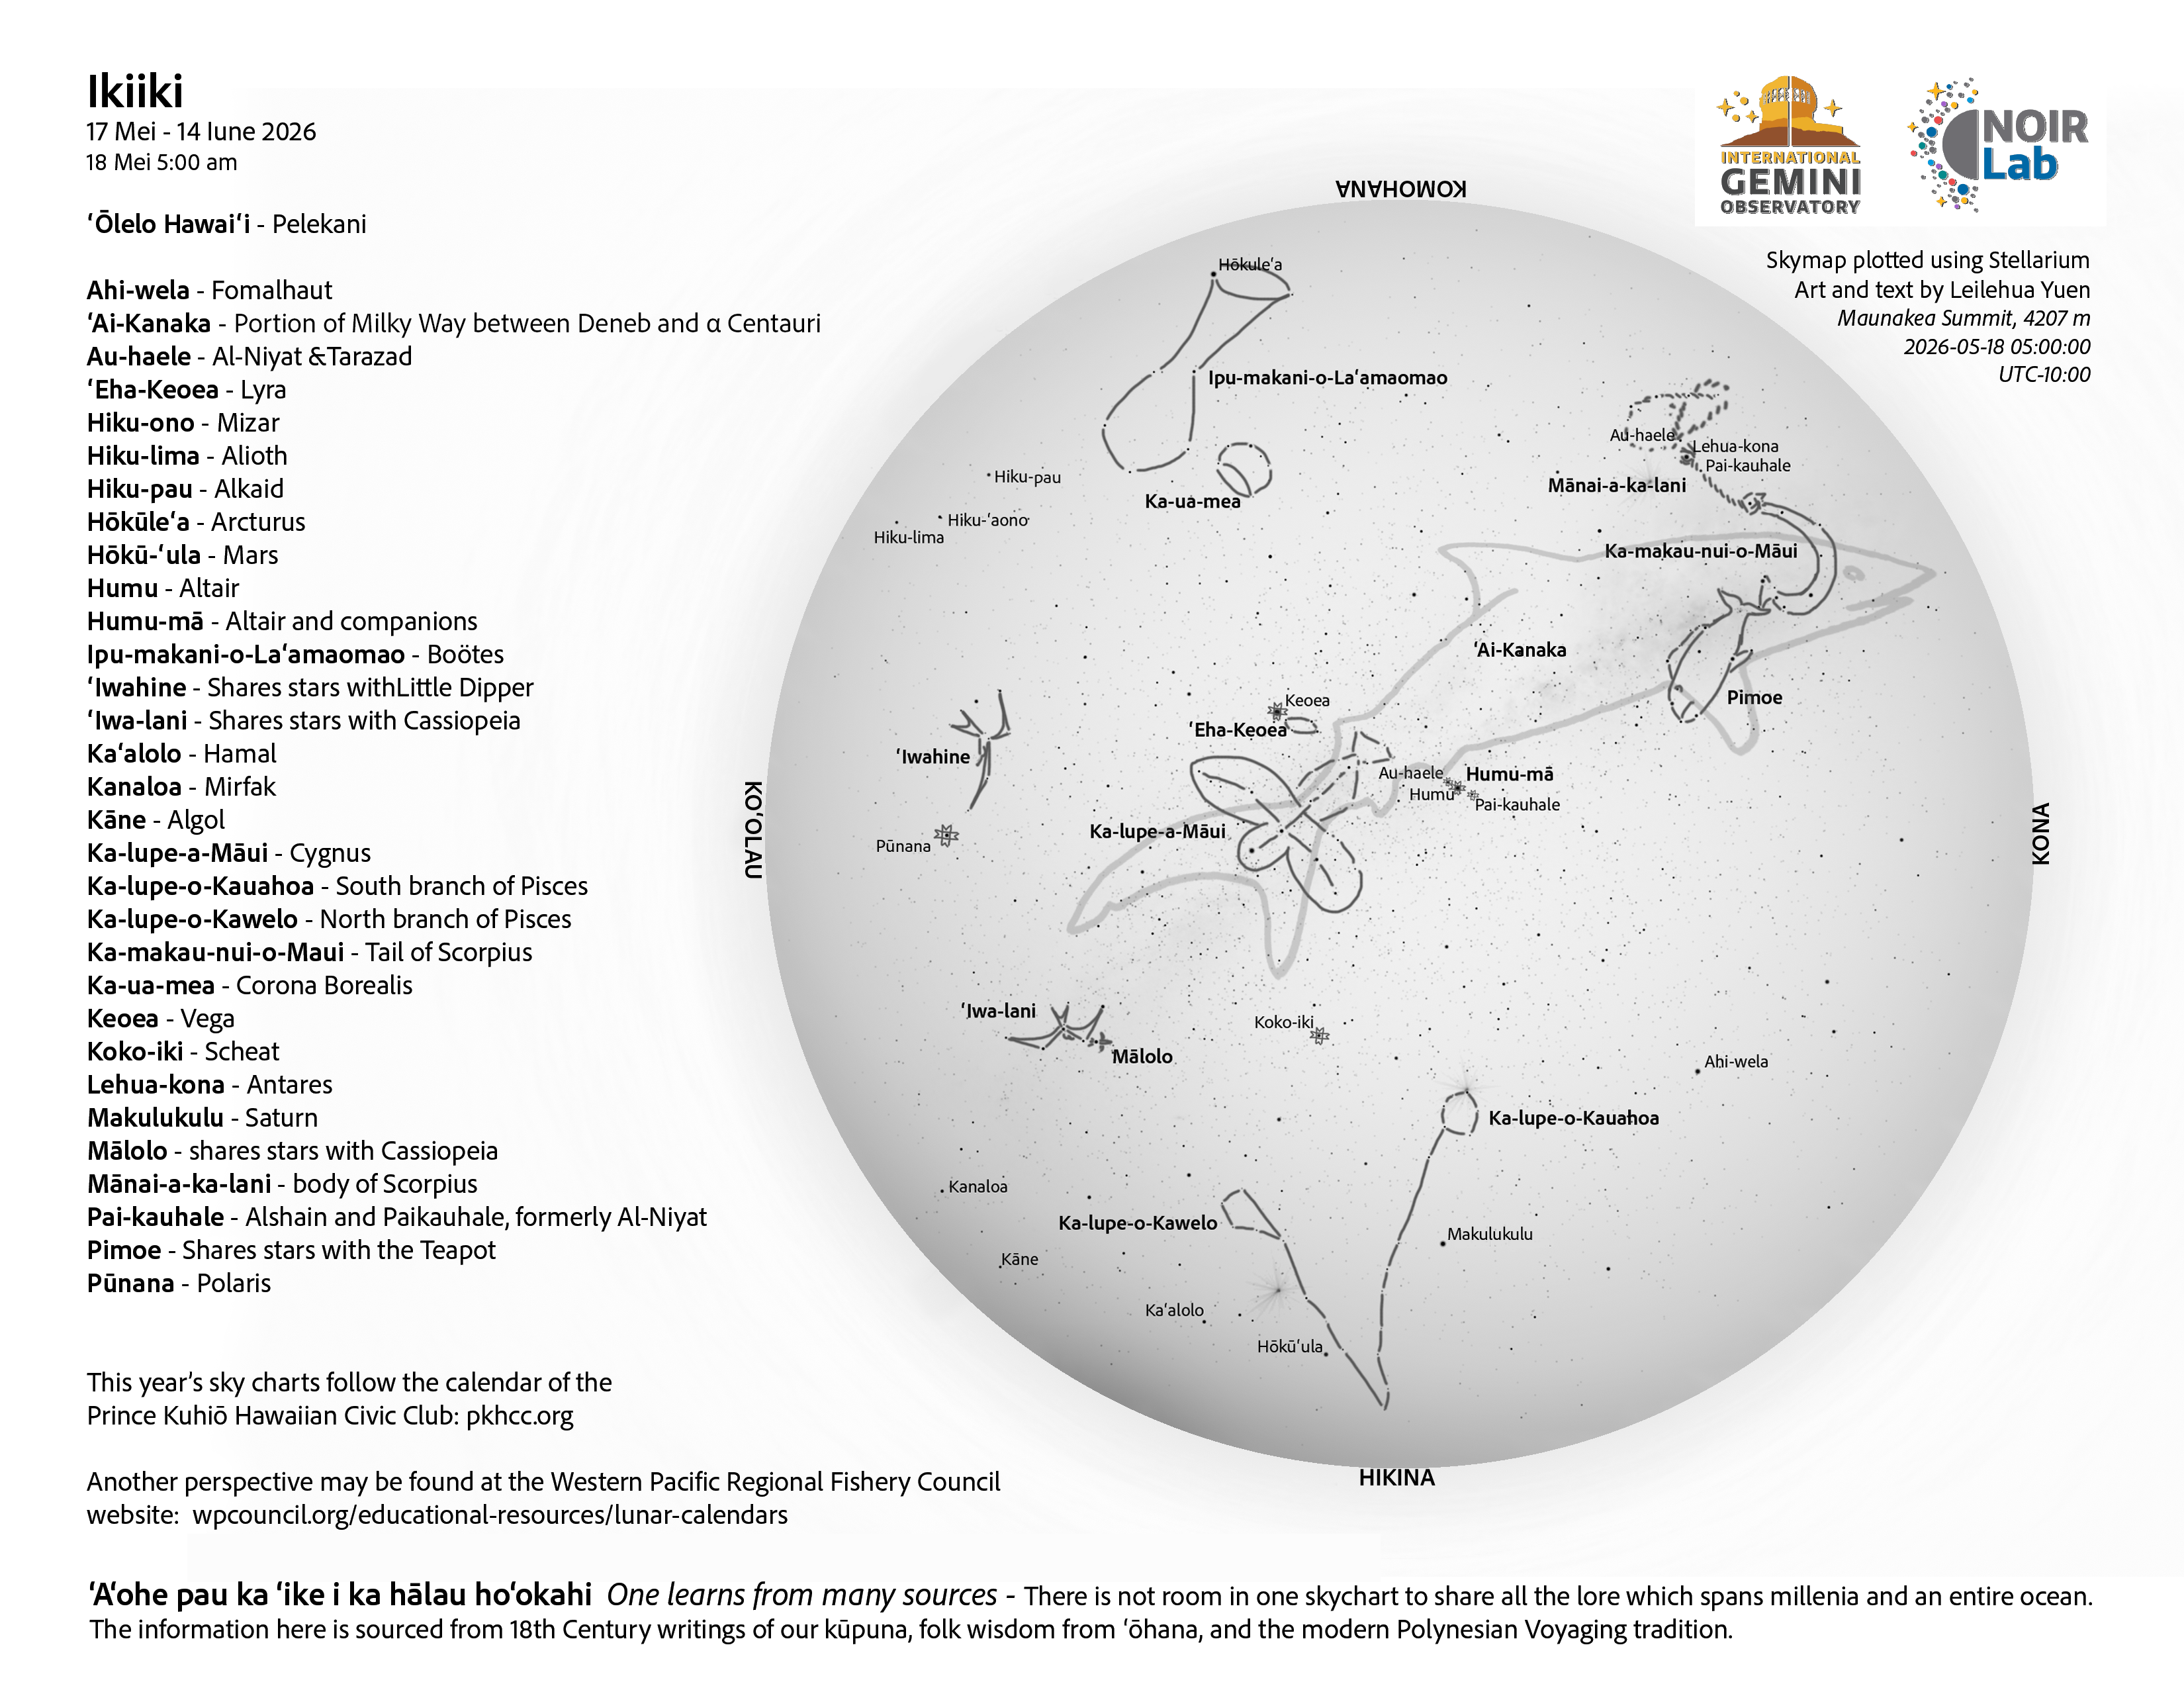

A morning view of the skies over Hawaiʻi for Ikiiki 2026 (17 May–14 June).

A morning view of the skies over Hawaiʻi for Ikiiki 2026 (17 May–14 June).

Credit: NOIRLab/NSF/AURA/L. Yuen